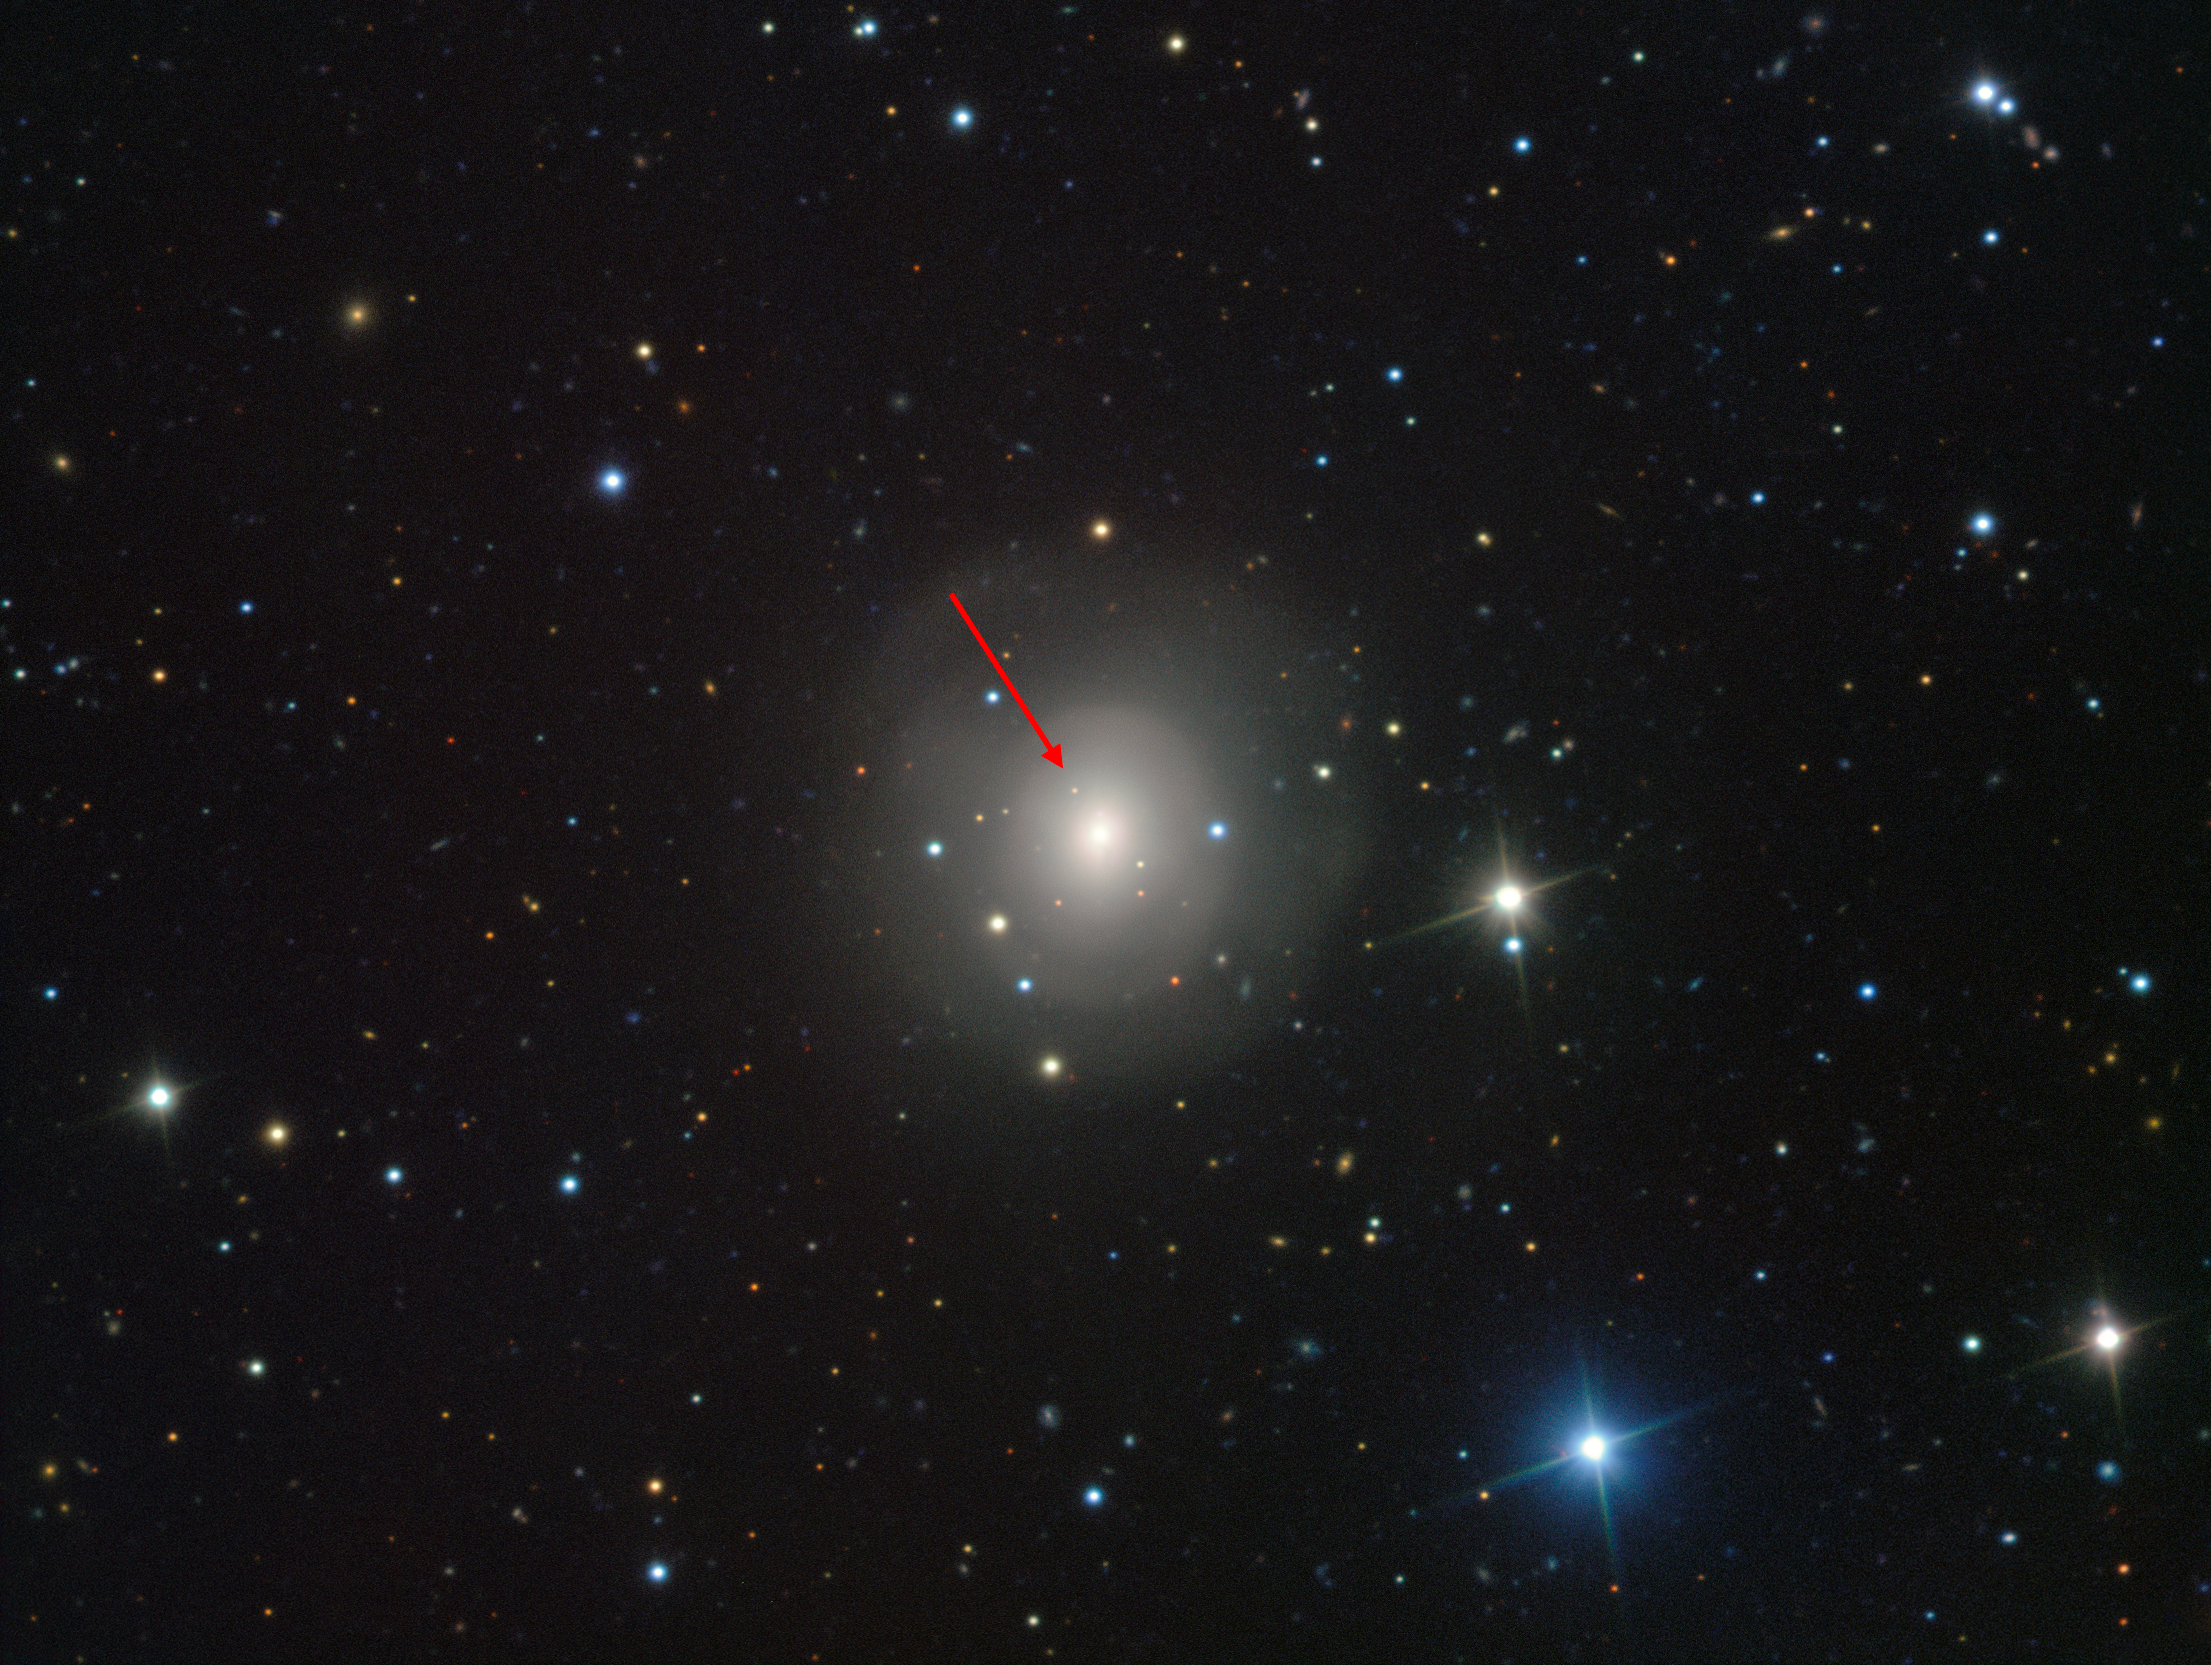

VIMOS image of galaxy NGC 4993 showing the visible-light counterpart to a merging neutron star pair (annotated)

This image from the VIMOS instrument on ESO’s Very Large Telescope at the Paranal Observatory in Chile shows the galaxy NGC 4993, about 130 million light-years from Earth. The galaxy is not itself unusual, but it contains something never before witnessed, the aftermath of the explosion of a pair of merging neutron stars, a rare event called a kilonova (indicated with the arrow). This merger also produced gravitational waves and gamma rays, both of which were detected by LIGO–Virgo and Fermi/INTEGRAL respectively.

Credit: ESO